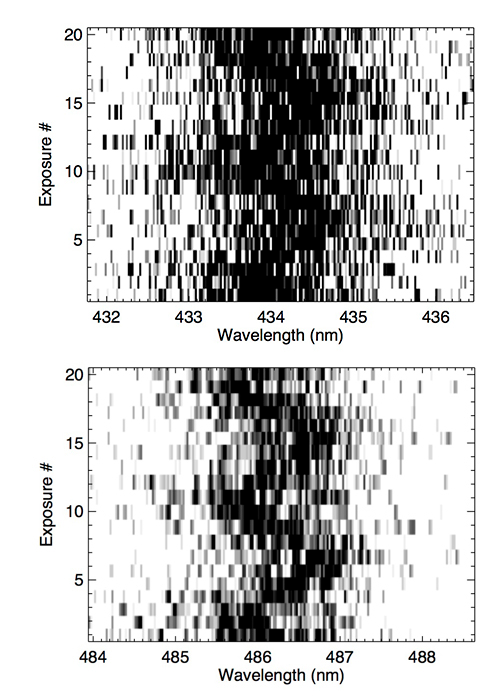

Gemini time-resolved spectroscopy of H-gamma and H-beta lines over 45 minutes

Gemini time-resolved spectroscopy of H-gamma (top) and H-beta lines (bottom) over 45 minutes. Both lines clearly show a 20 minute periodicity.

Credit: International Gemini Observatory/NOIRLab/NSF/AURA